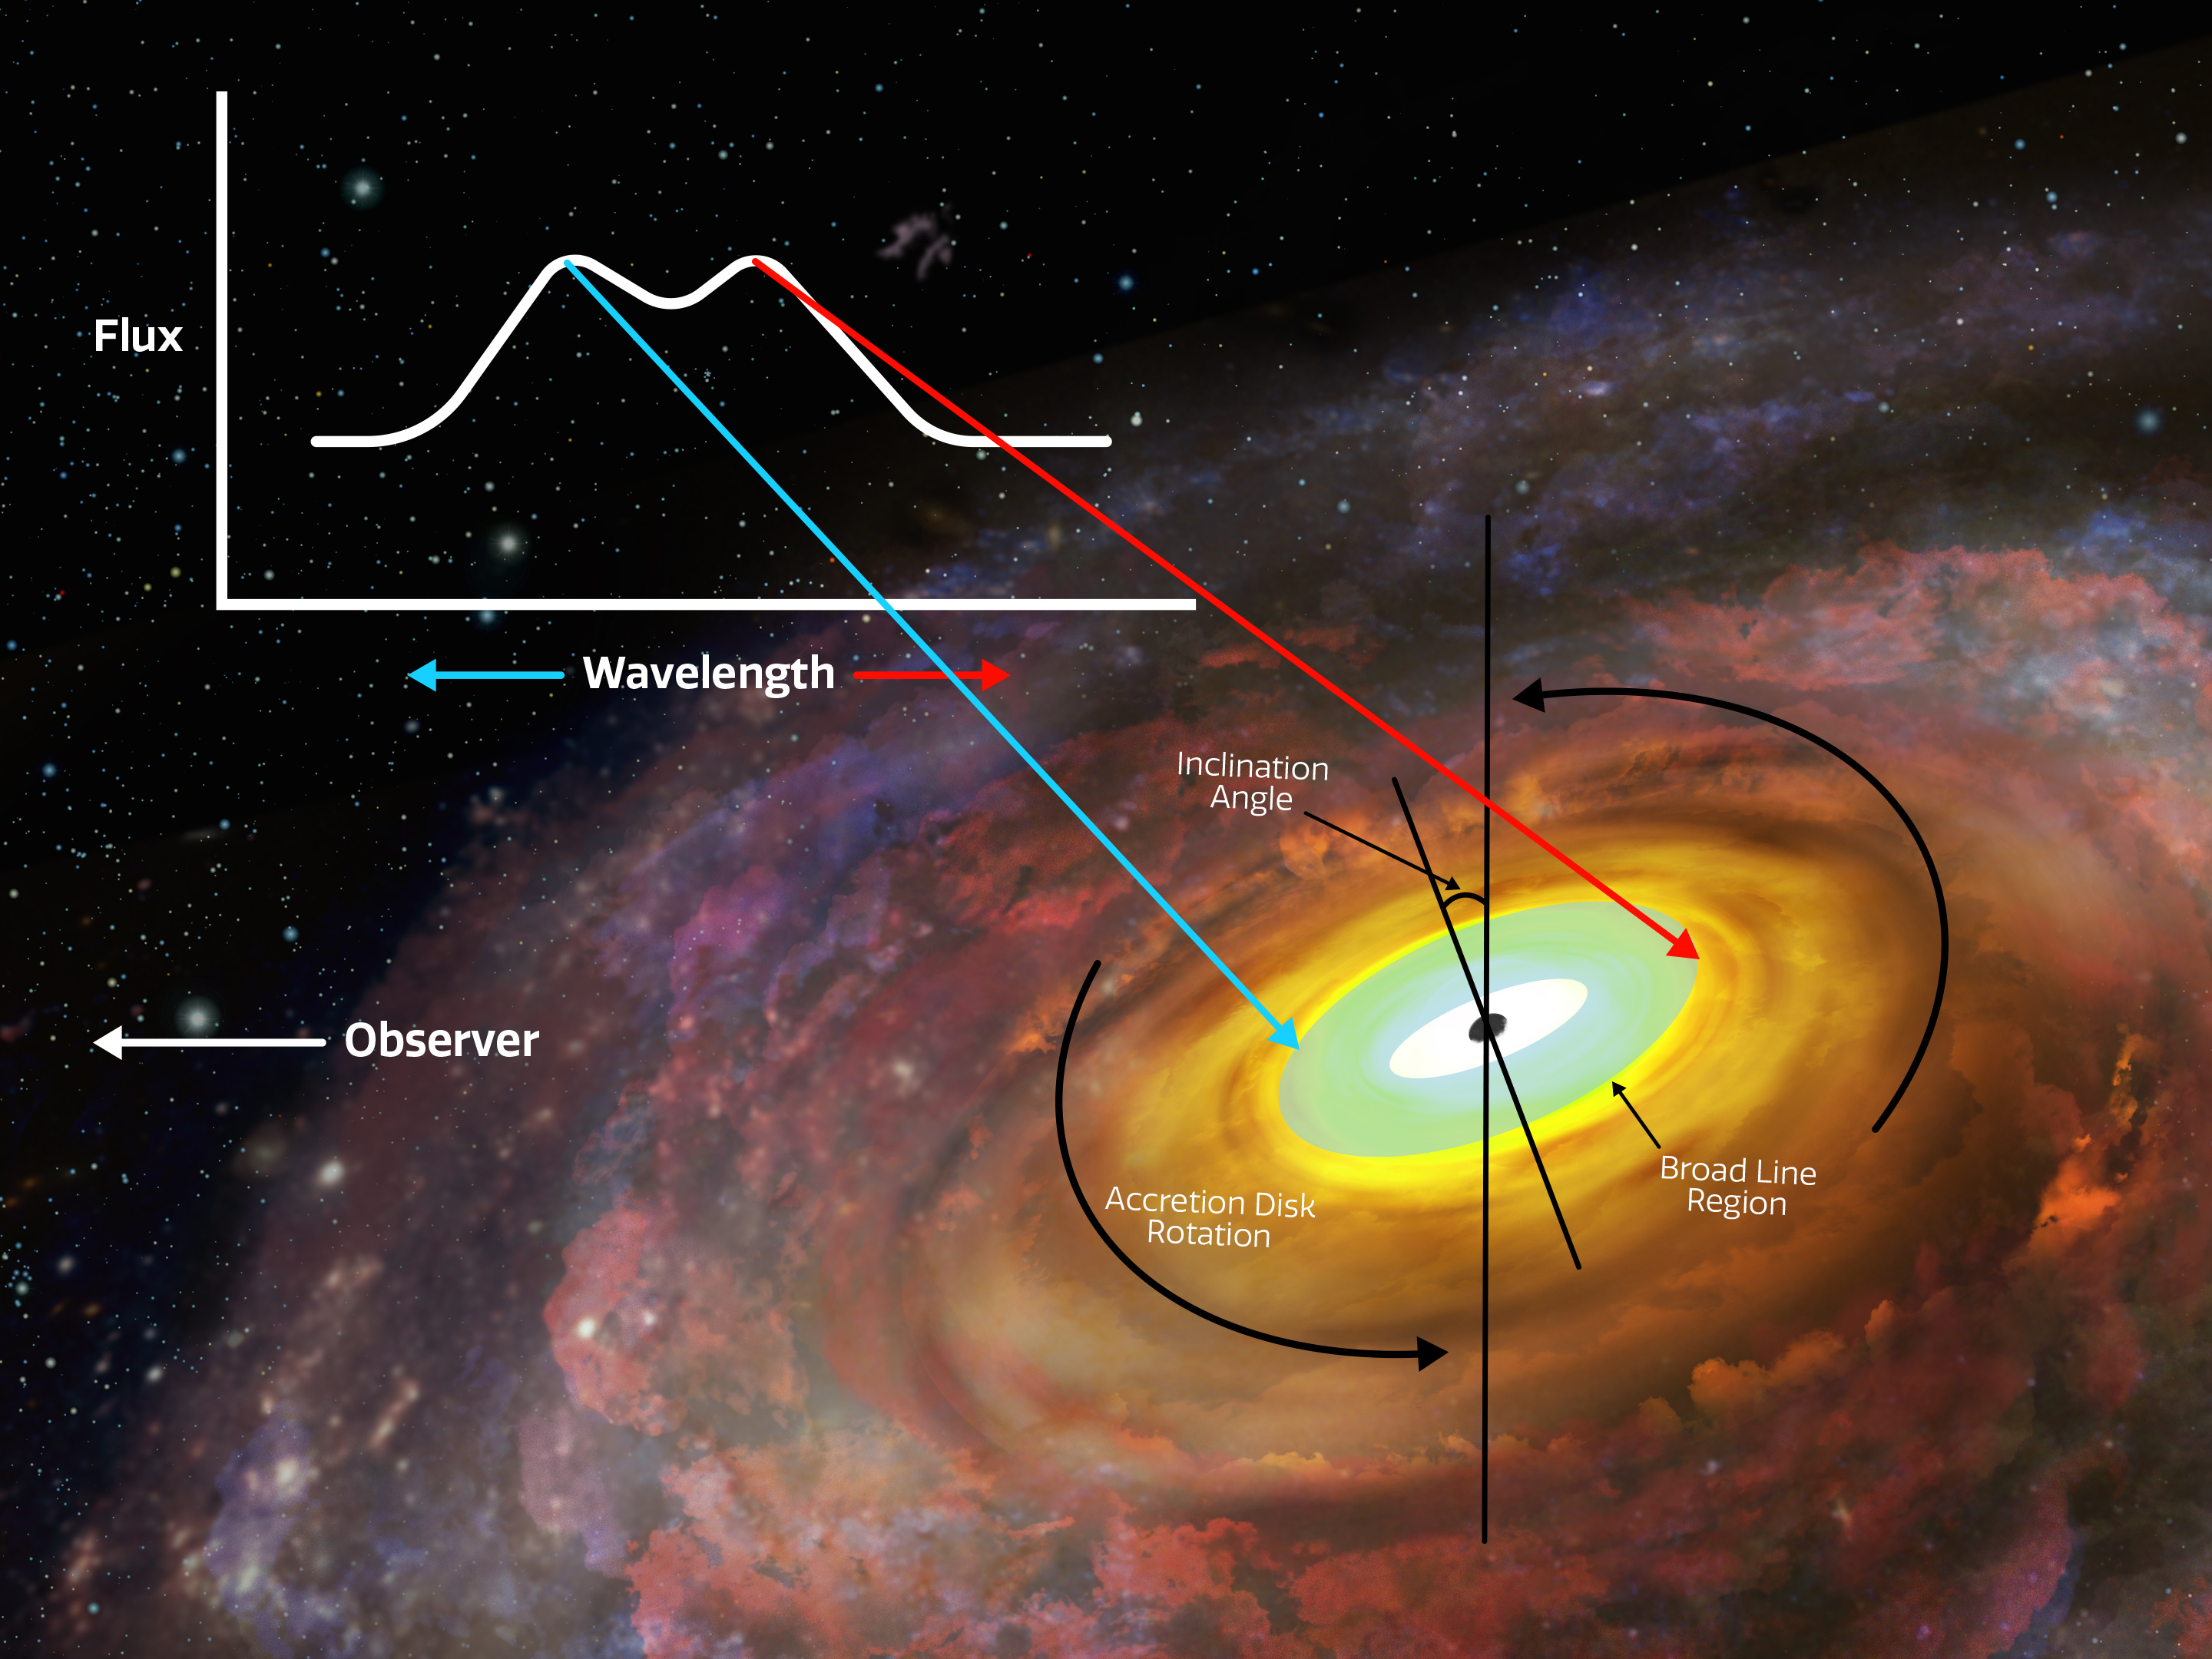

Black Hole Accretion Disk Annotated

An artist’s impression of a supermassive black hole with an accretion disk orbiting it. The annotations show a hypothetical double-peaked profile with arrows indicating where in the broad line region each peak originates.

Credit: NOIRLab/NSF/AURA/P. Marenfeld